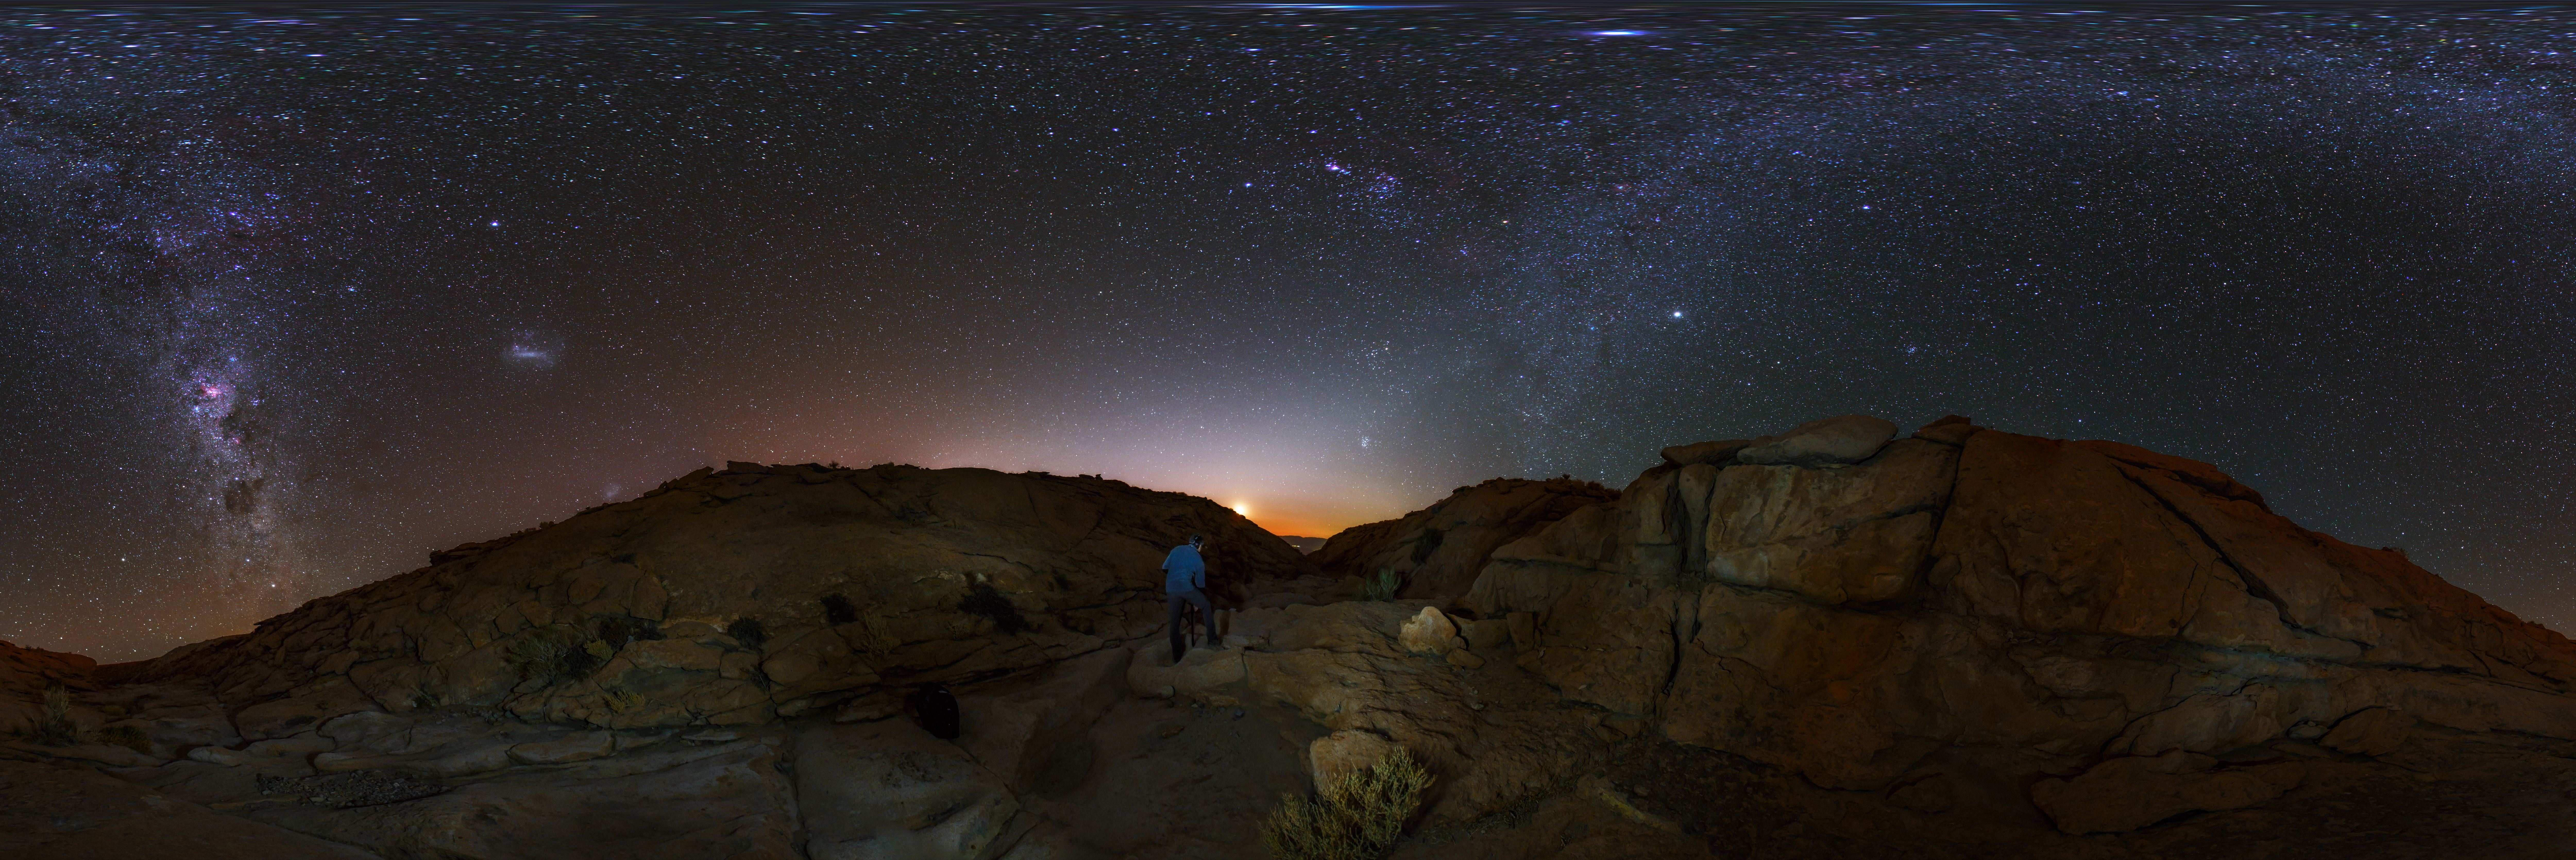

Panorama view of the Atacama desert

An equirectangular panorama view from the Chilean Atacama Desert, showing the Milky Way shining brightly overhead. Captured during the ESO Ultra HD Expedition.

Credit: ESO/B. Tafreshi